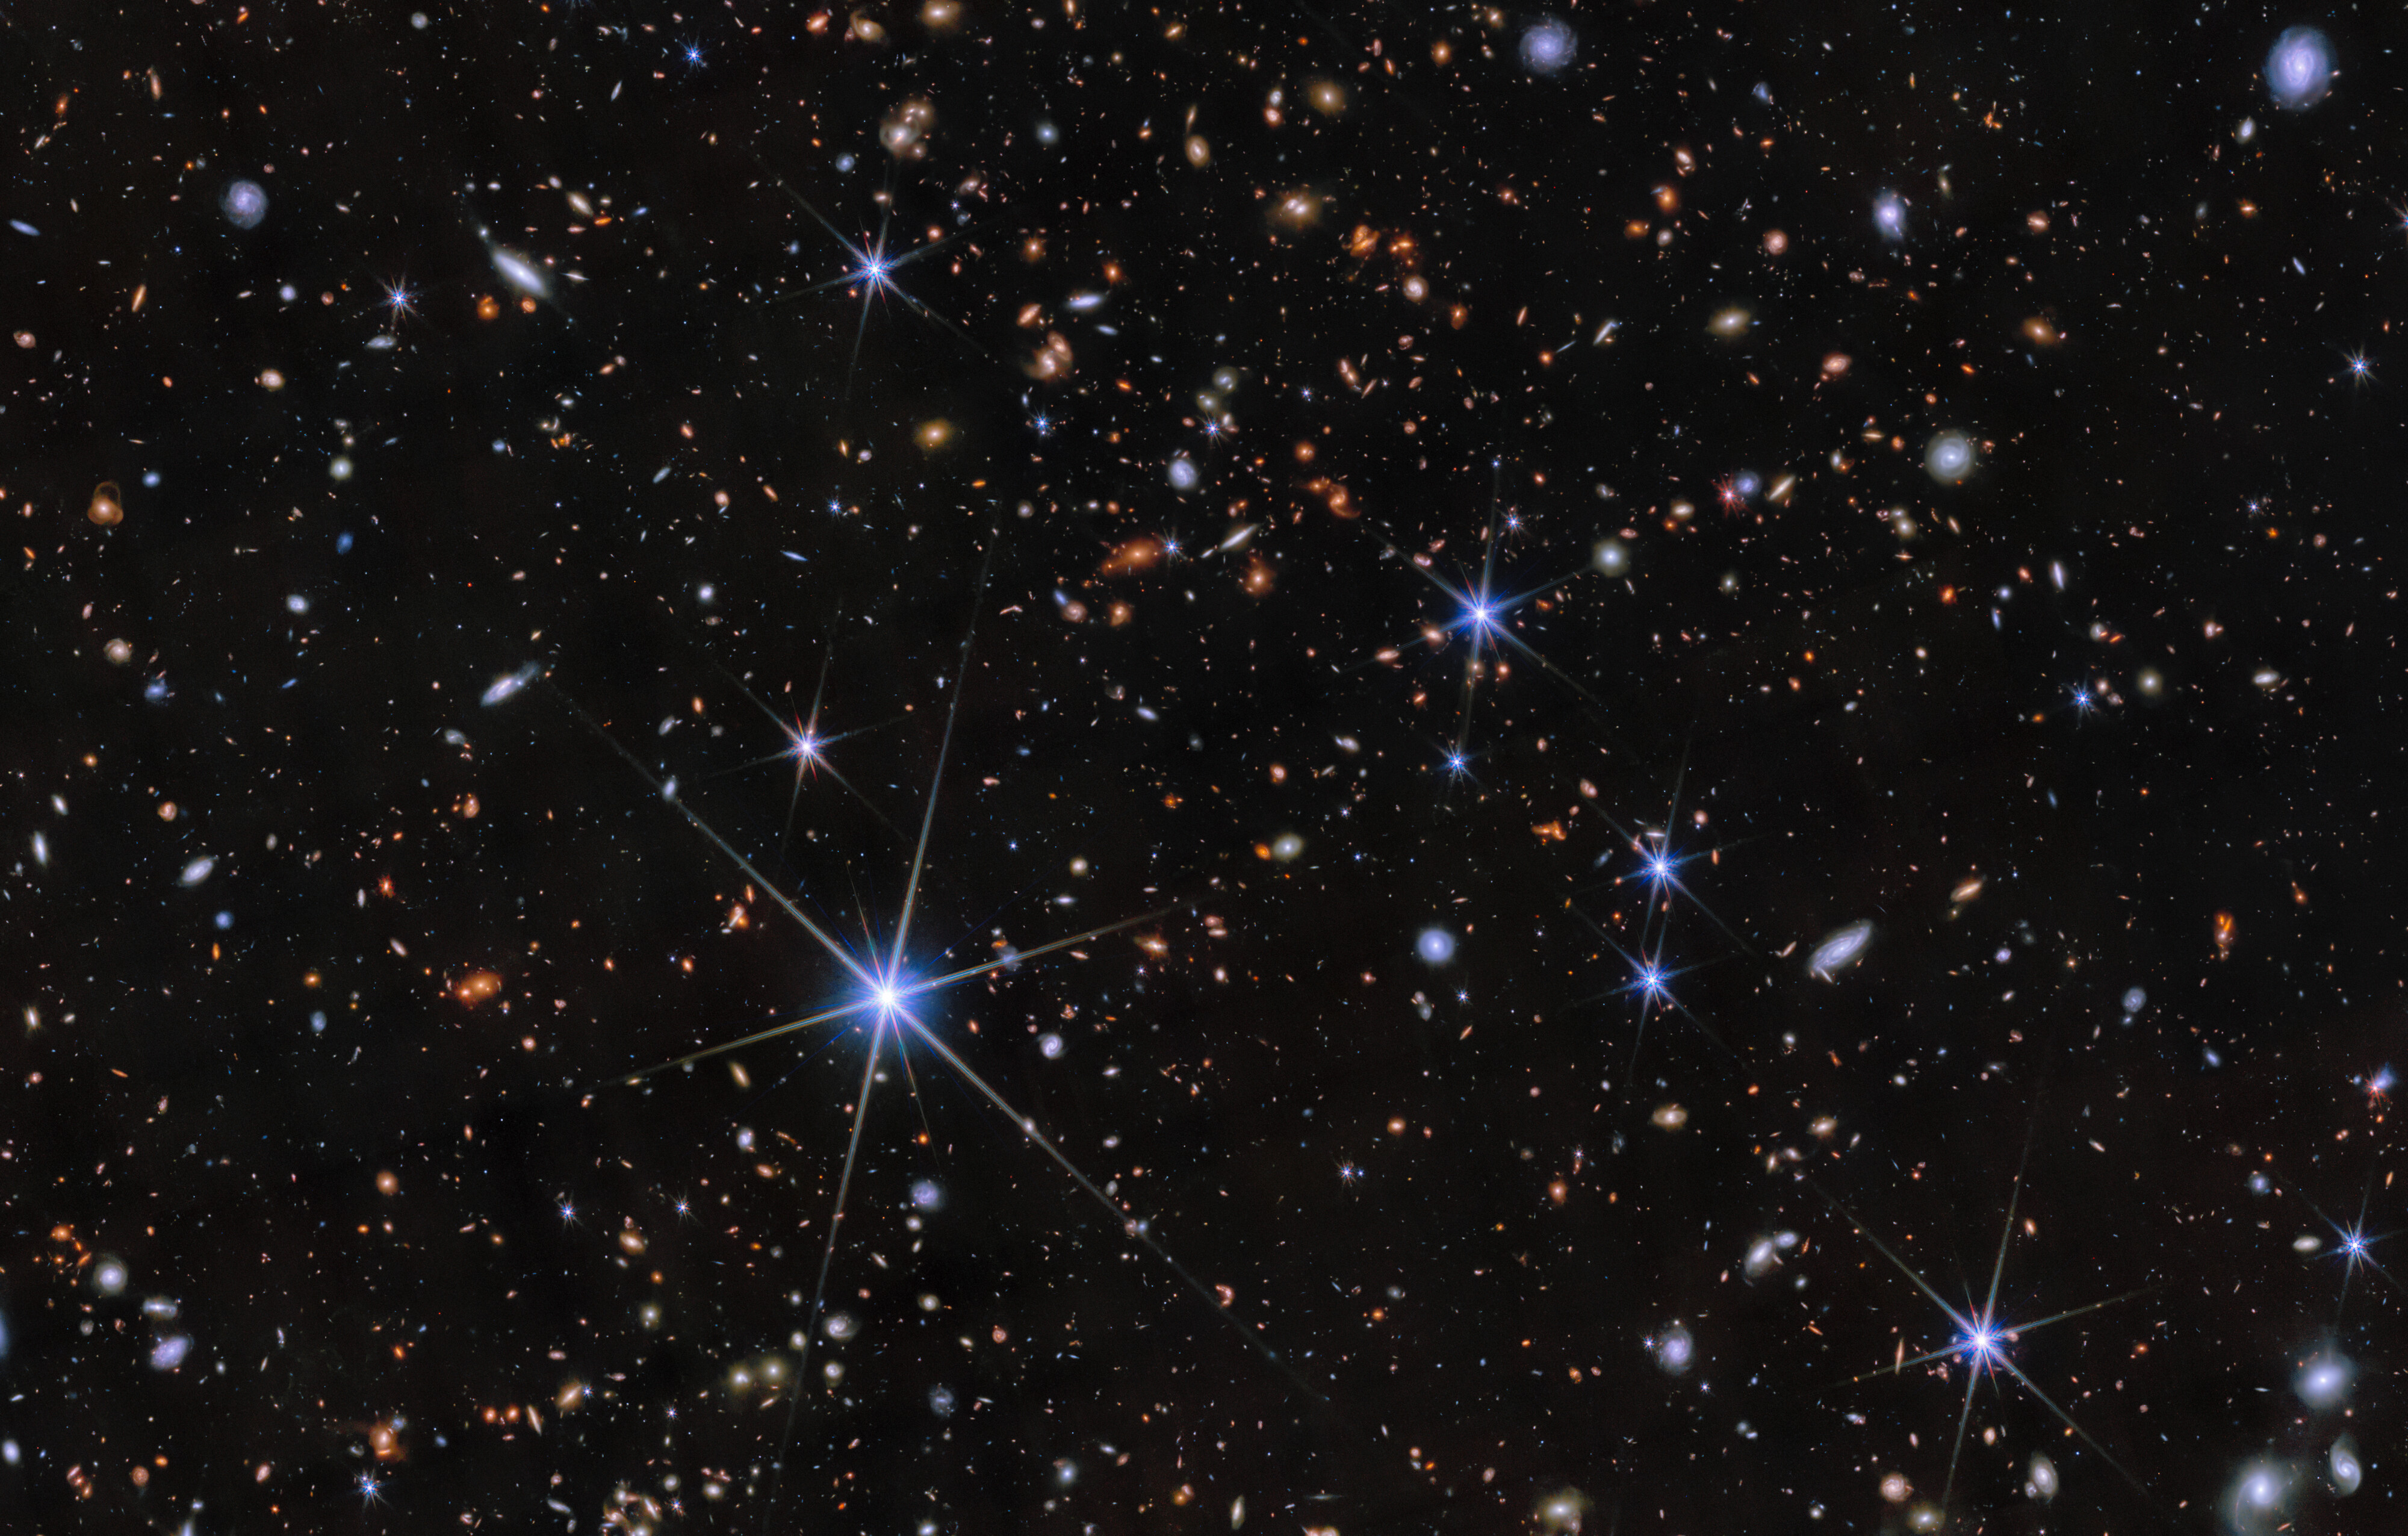

Zhúlóng: The most distant spiral galaxy

At the center of this image, placed subtly amongst the dense galactic field, is Zhúlóng, the most distant spiral galaxy discovered to date. It has remarkably well-defined spiral arms, a central old bulge, and a large star-forming disk, resembling the structure of the Milky Way. This galaxy was discovered as part of the PANORAMIC Survey — a wide-area imaging survey being conducted with the James Webb Space Telescope (JWST).

Credit: NOIRLab/NSF/AURA/NASA/CSA/ESA/M. Xiao (University of Geneva)/G. Brammer (Niels Bohr Institute)/D. de Martin & M. Zamani (NSF NOIRLab)